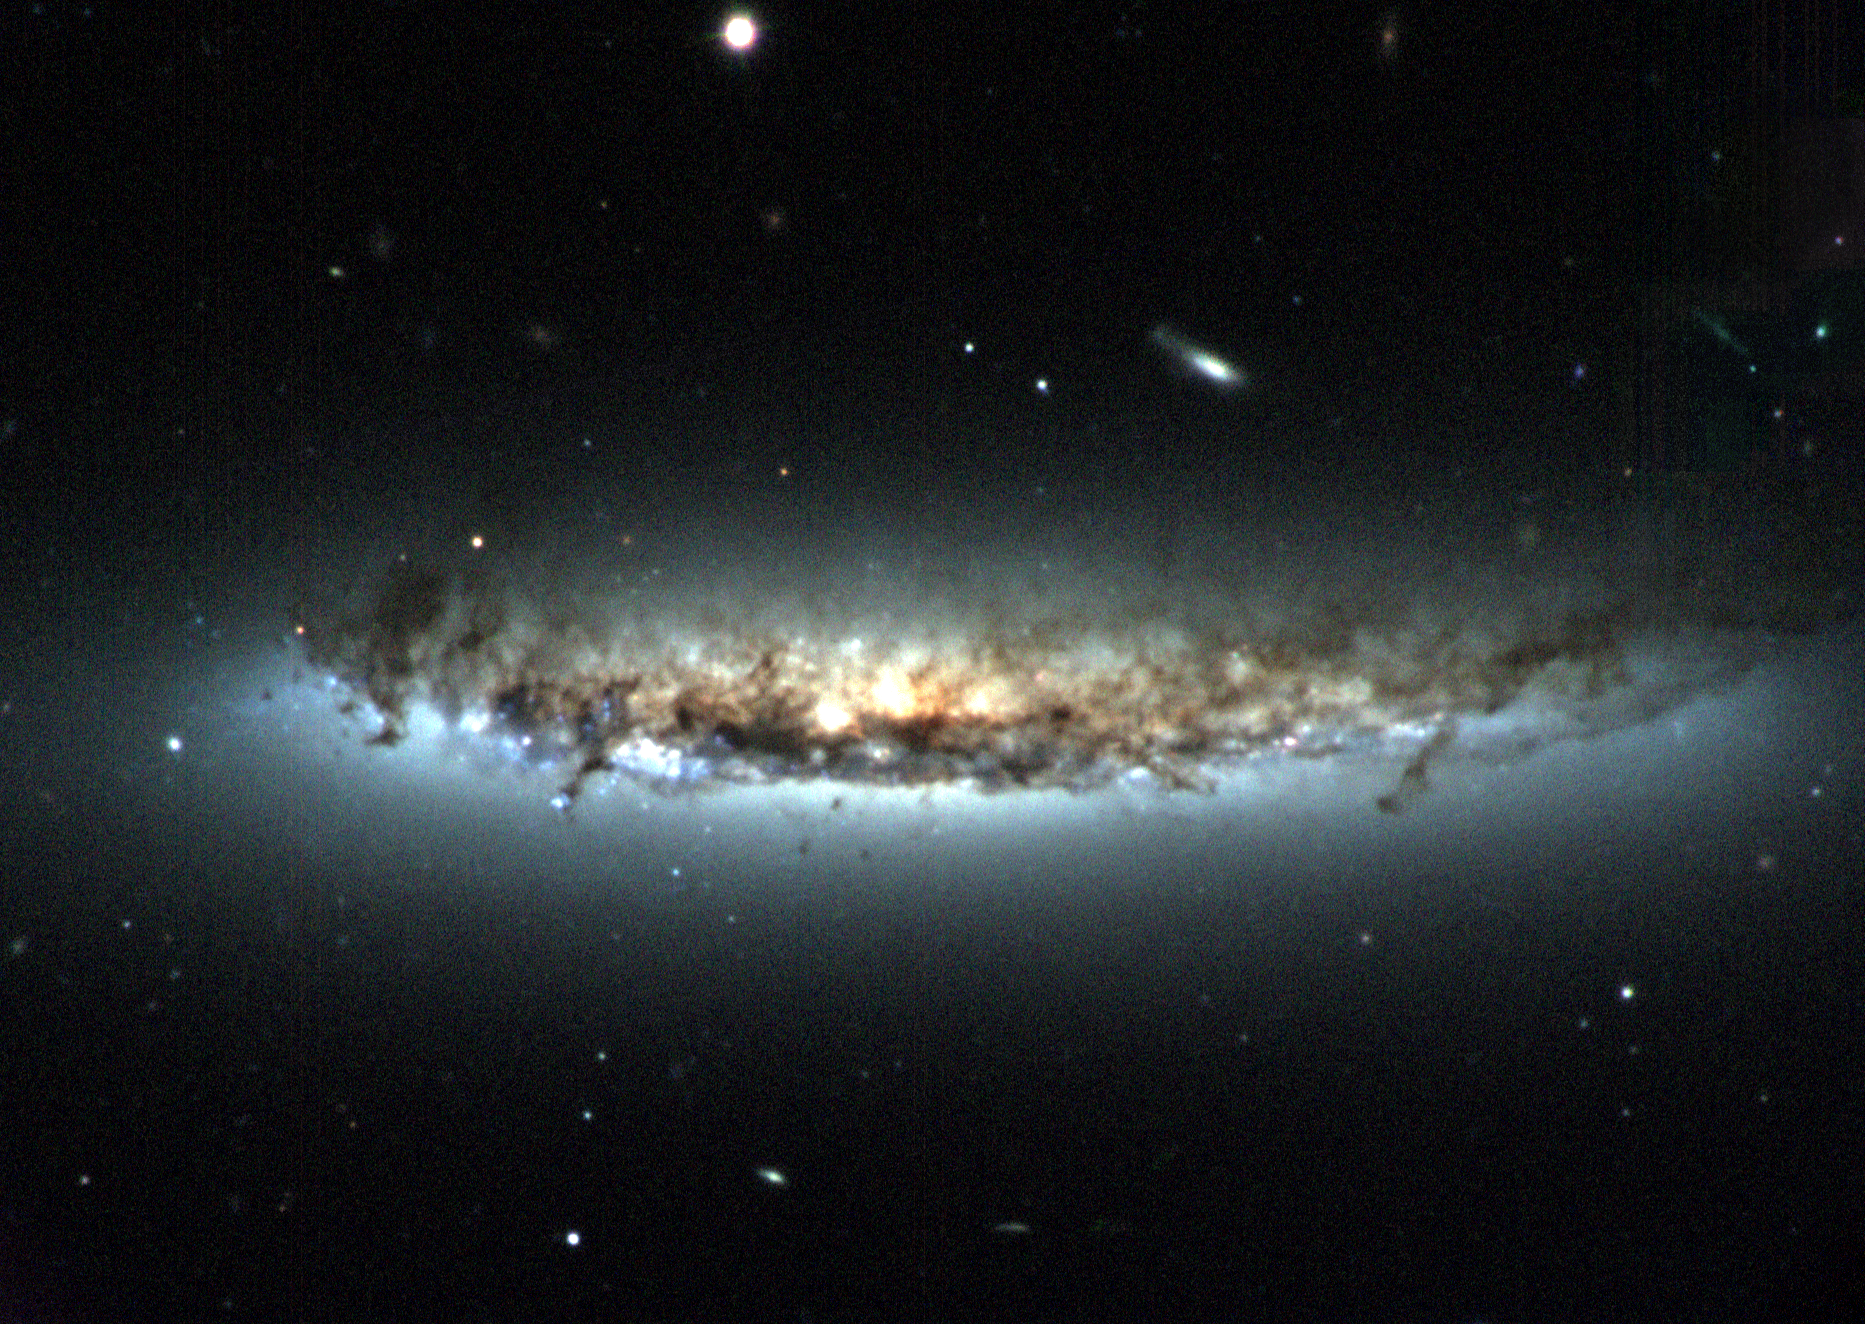

Spiral Galaxy NGC 4402

This three-color composite image of spiral galaxy NGC 4402 shows several key lines of evidence for the galaxy being stripped bare of its star-forming material by its violent ongoing encounter with the hot gas in the center of the Virgo galaxy cluster, as NGC4402 falls into it. First, the galaxy’s dust disk appears to be truncated; second, the dusty disk appears to be “bowed” upward, bent by the wind of hot gas blowing from the southeast (from the lower left of the image); third, it appears that the light emitted by the north side of the stellar disk has been reddened and dimmed by dust that has been pushed up in front of it by the pressure of the cluster gas; and fourth, the linear filaments of dust to the south of its main disk are being “ablated,” or stripped away, in an outside-in fashion. This extremely disruptive process is believed to be a major influence on the evolution of galaxies and their star-forming ability over time. See NOAO Press Release 04-06 for more information. The image was taken at the WIYN 3.5-meter telescope on Kitt Peak using the WIYN Tip-Tilt module, an adaptive optics device that uses a movable mirror to provide first-order compensation for the jittery motion of the incoming image caused by variable atmospheric conditions and telescope vibrations.

Credit: H.Crowl (Yale University) and WIYN/NOAO/AURA/NSF